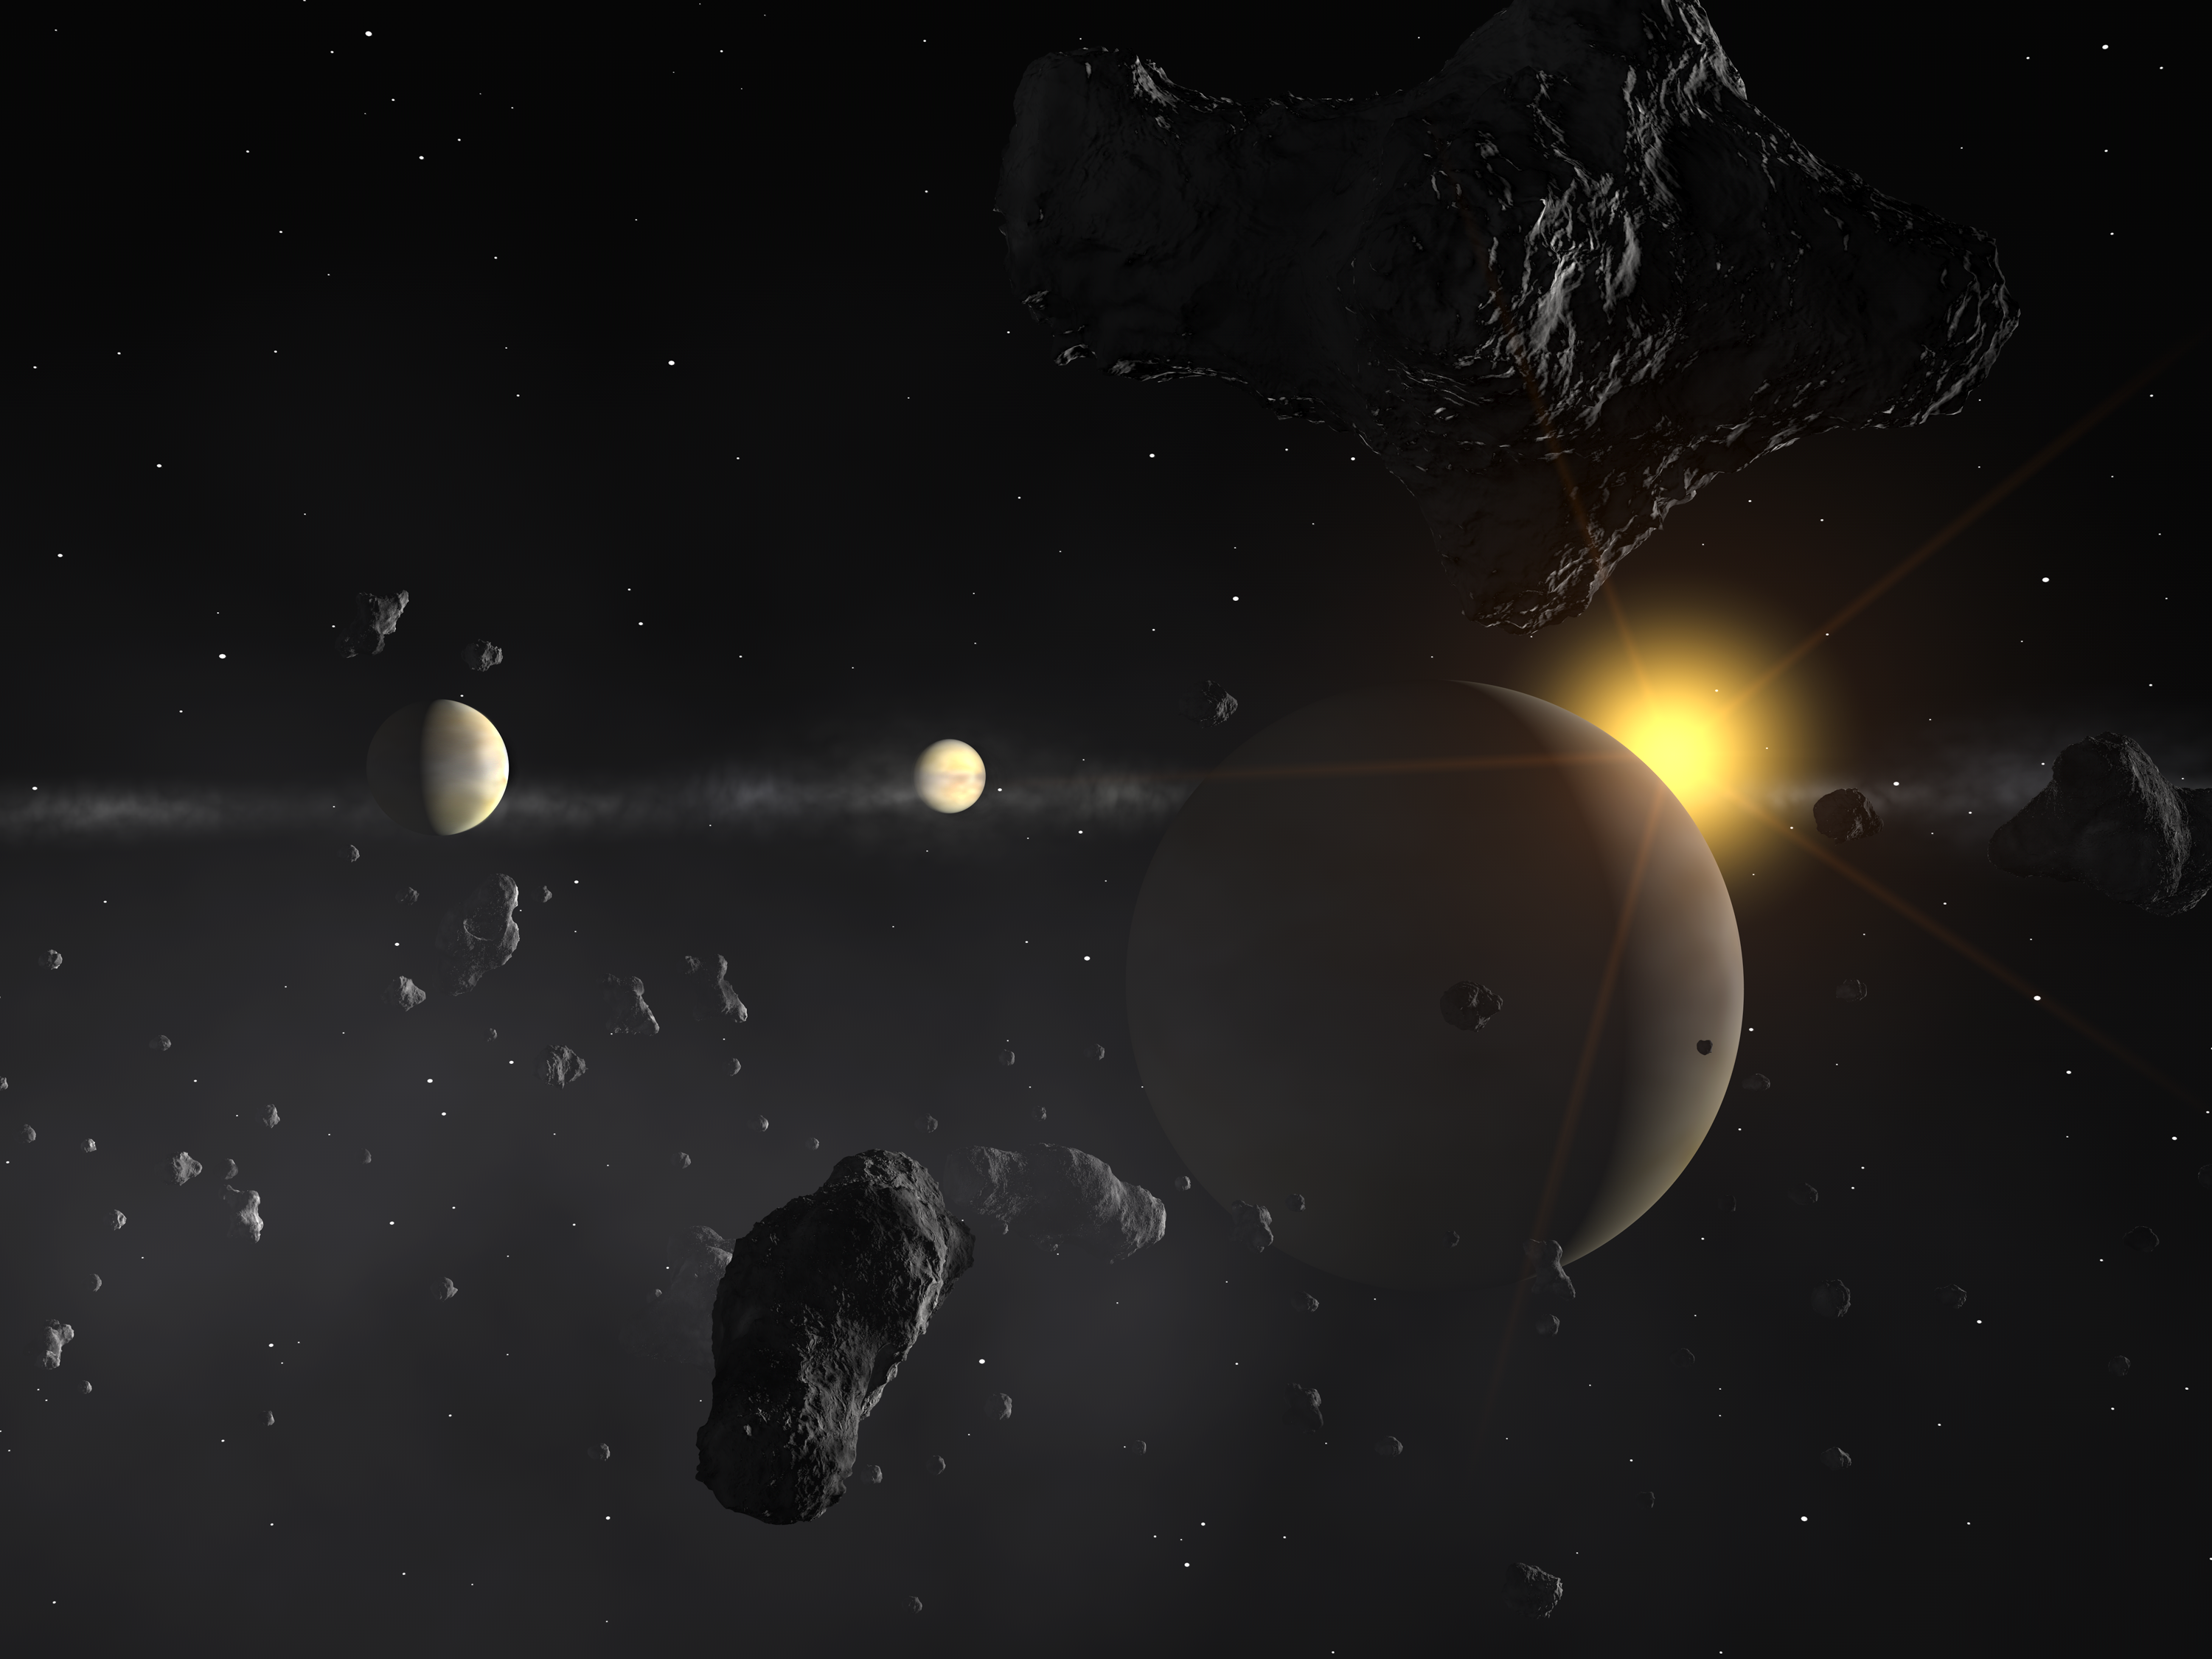

Planetary system around HD 69830 II (artist's impression)

Using the ultra-precise HARPS spectrograph on ESO's 3.6-m telescope at La Silla (Chile), a team of European astronomers have discovered that a nearby star is host to three Neptune-mass planets. The innermost planet is most probably rocky, while the outermost is the first known Neptune-mass planet to reside in the habitable zone. This unique system is likely further enriched by an asteroid belt. This view portaits a point of view inside the asteroid belt, which is assumed here to lie between the two outermost planets.

Credit: ESO